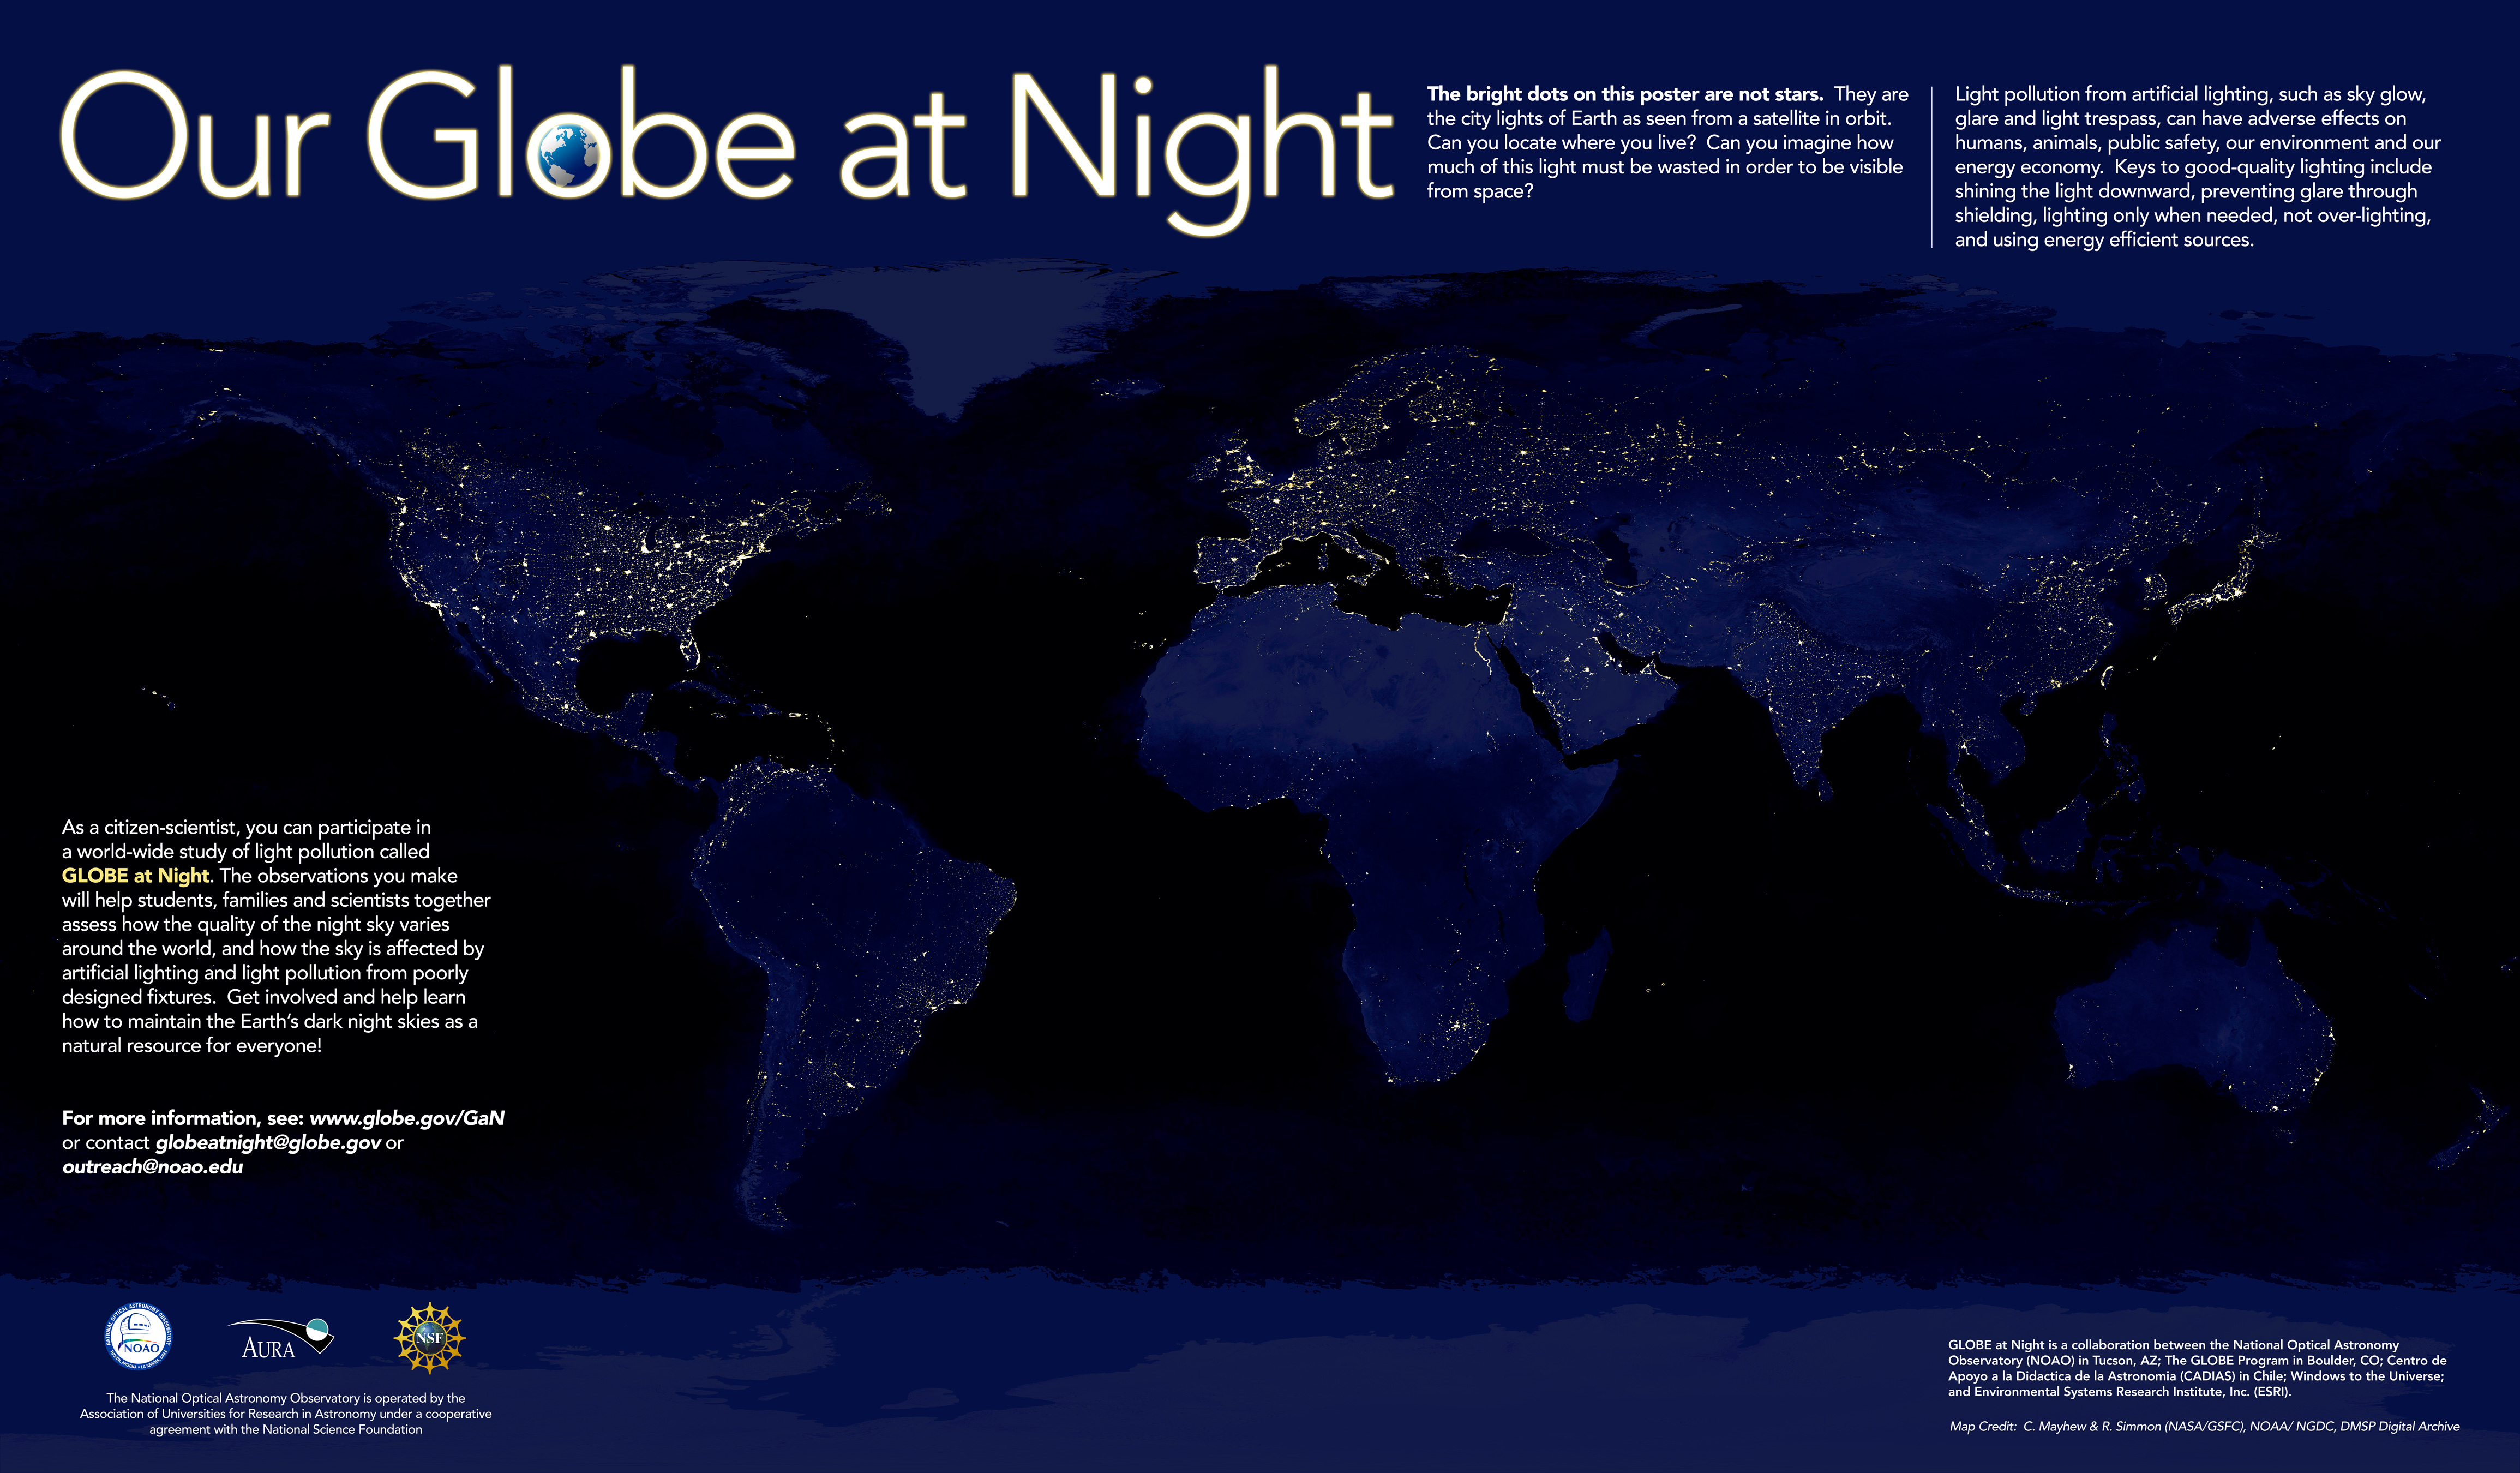

Two Ways to Participate in GLOBE at Night 2007: Classic and Digital

GLOBE at Night 2007 poster

Credit: C. Mayhew & R. Simmon (NASA/GSFC), NOAA/ NGDC, DMSP Digital Archive